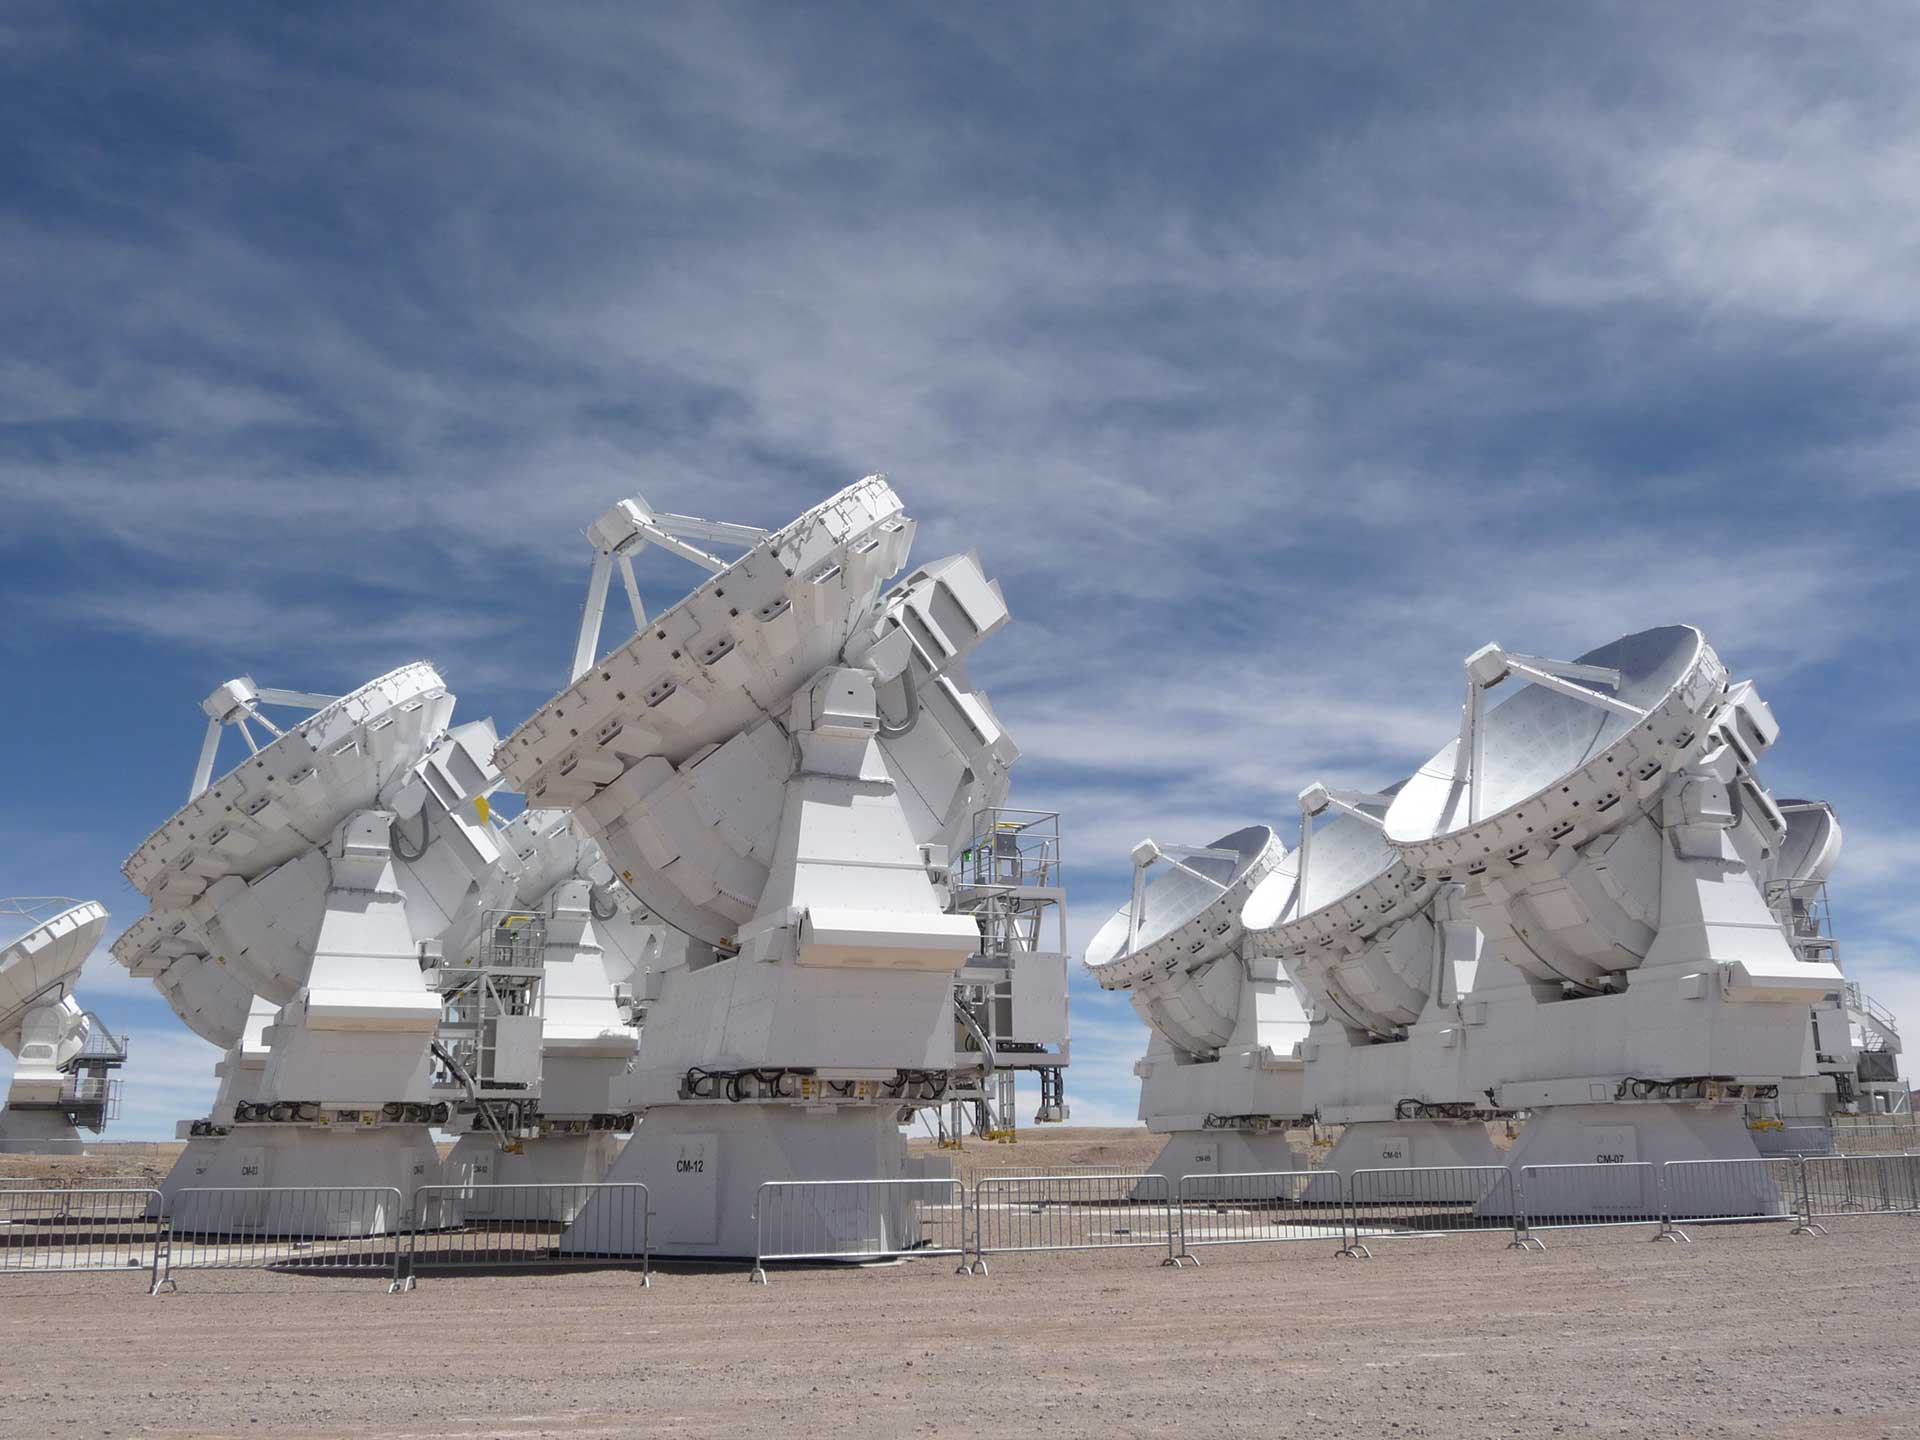

Atacama Compact Array

The heart of ALMA is the Atacama Compact Array. These smaller 7-meter dish telescopes, flanked by a few larger 12-meters, are practically touching each other to simulate a single telescope. When their views of the sky are combined, they can see the very faint radio-wave objects in space.

Credit: T. Burchell, NRAO/NSF/AUI